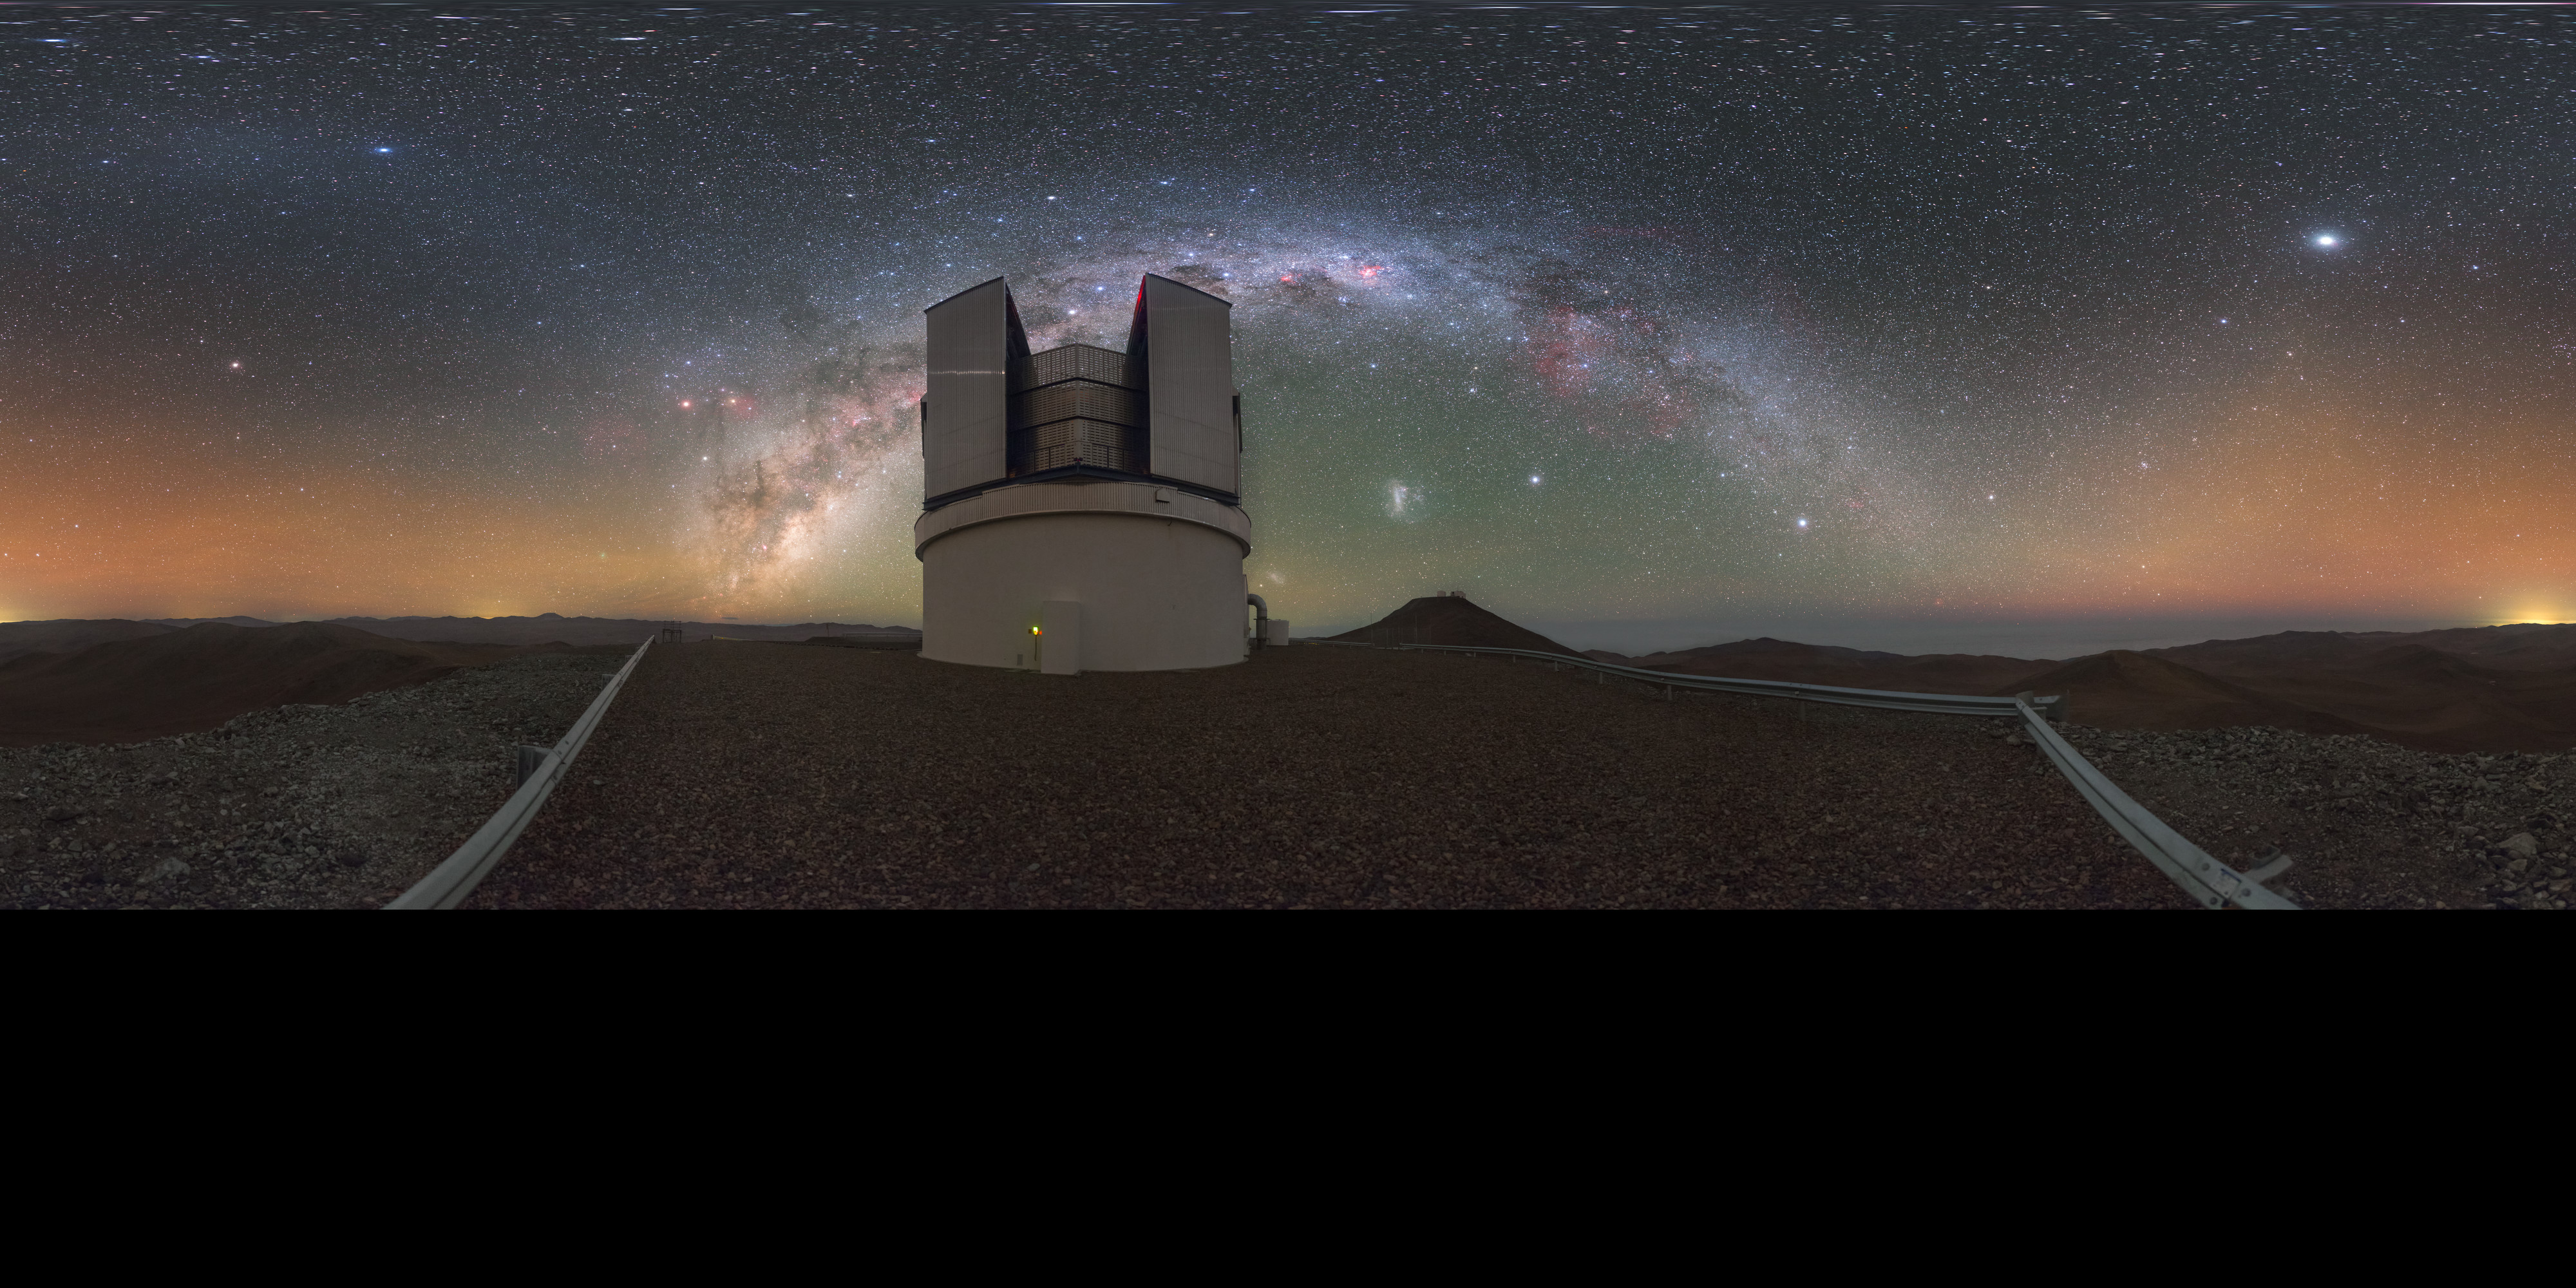

VISTA at night (Pano-VT version)

This magnificent image shows ESO's Visible and Infrared Survey Telescope for Astronomy (VISTA), located at the Paranal Observatory. The Milky Way galaxy sweeps behind the telescope with several nebulas visible, like the Gum and the Carina. But there’s much more to see in this picture. Jupiter appears as the brightest spot; just above the open dome of VISTA is Alpha Centauri and the Gegenschein is also there. The hill in the background is the site for ESO’s Very Large Telescope (VLT), right below the Large Magellanic Cloud. Beautiful airglow on the horizon gives the final touch to this “painting”.

Credit: P. Horálek/ESO